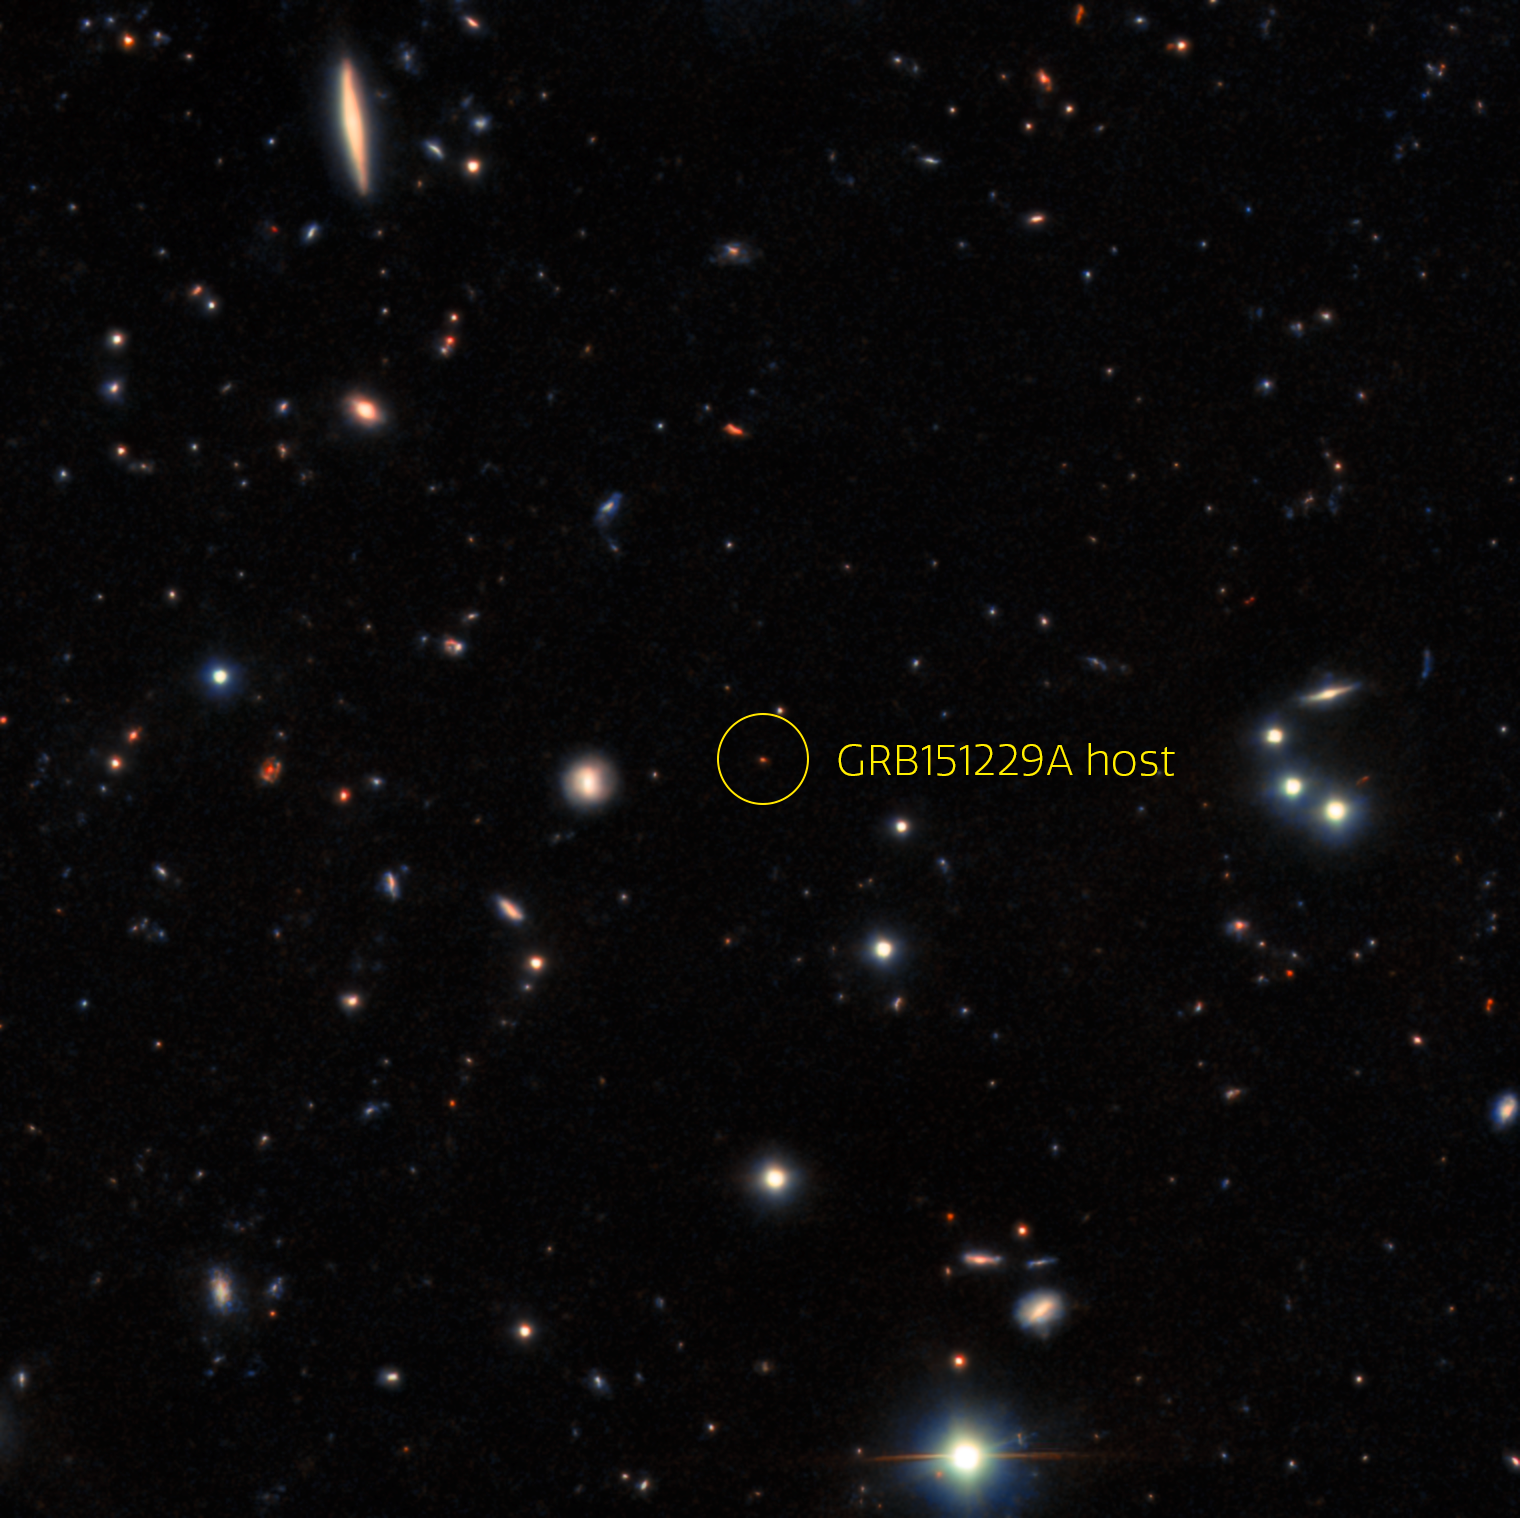

Hidden Galaxy Home to GRB

This image captured by the Gemini North telescope reveals the previously unrecognized galactic home of the gamma-ray burst identified as GRB 151229A. Astronomers calculate that this burst, which lies in the direction of the constellation Capricornus, occurred approximately 9 billion years ago.

Credit: International Gemini Observatory/NOIRLab/NSF/AURA Acknowledgment: Image processing: T.A. Rector (University of Alaska Anchorage/NSF NOIRLab), M. Zamani (NSF NOIRLab) & D. de Martin (NSF NOIRLab)